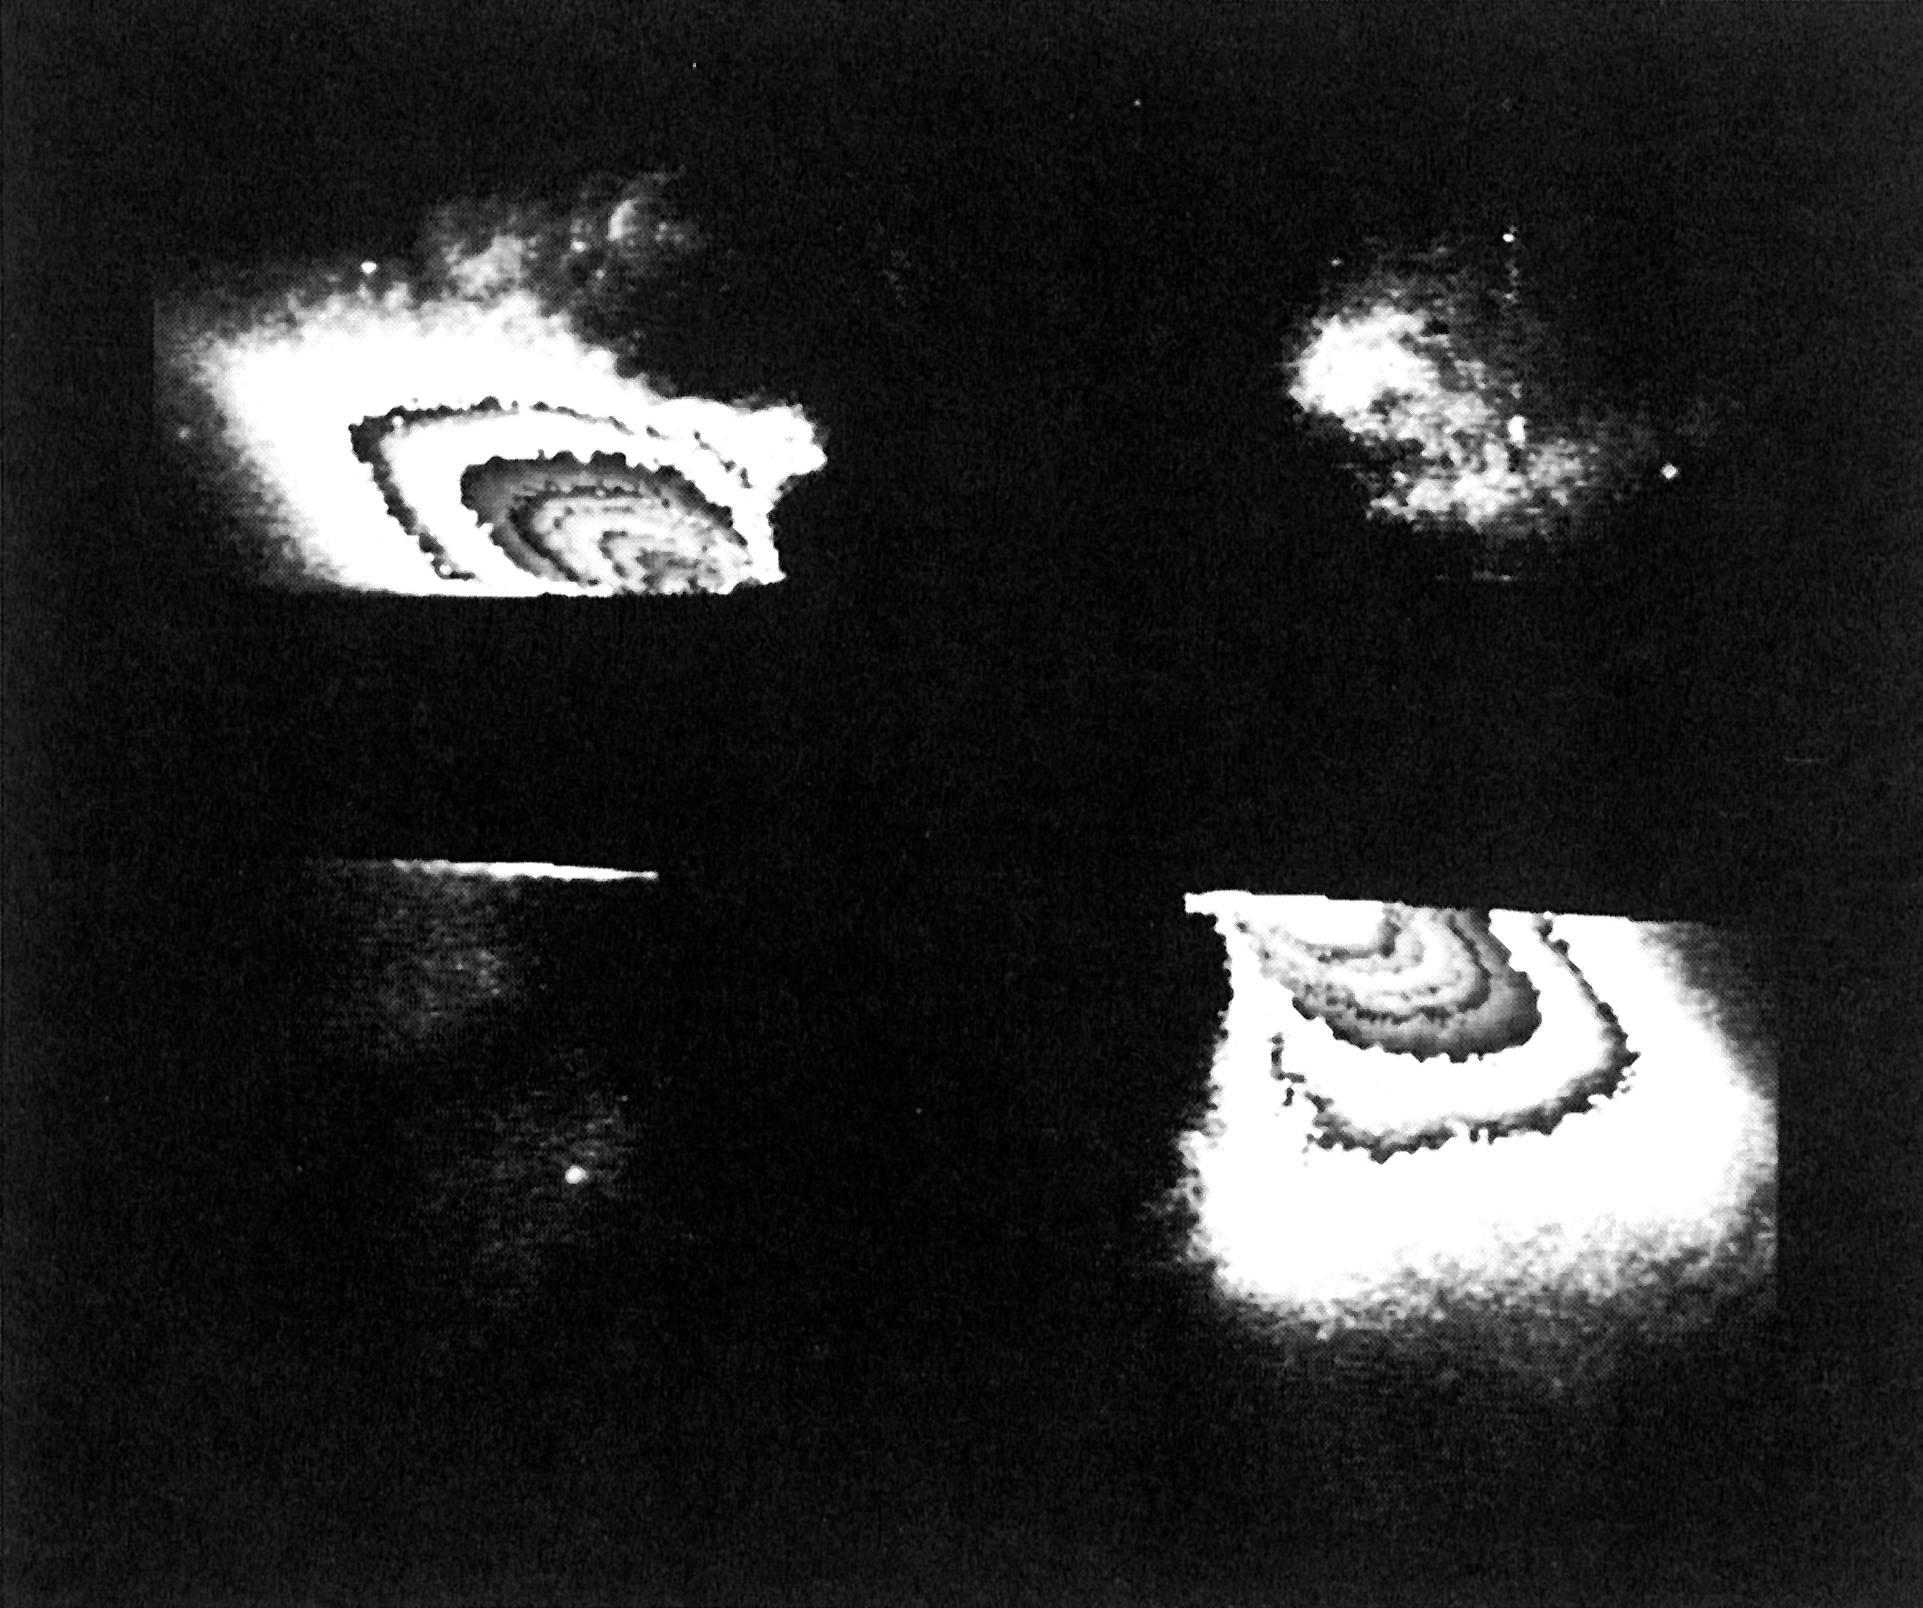

Possible planetary or protoplanetary disc around the star Beta Pictoris

This is an image of a possible planetary or protoplanetary disc around the star Beta Pictoris. It is the first visible light image ever taken of a compact disc of solid material located within such close proximity to a star. The disc is estimated to be 80.000 million kilometres across.

Credit: ESO